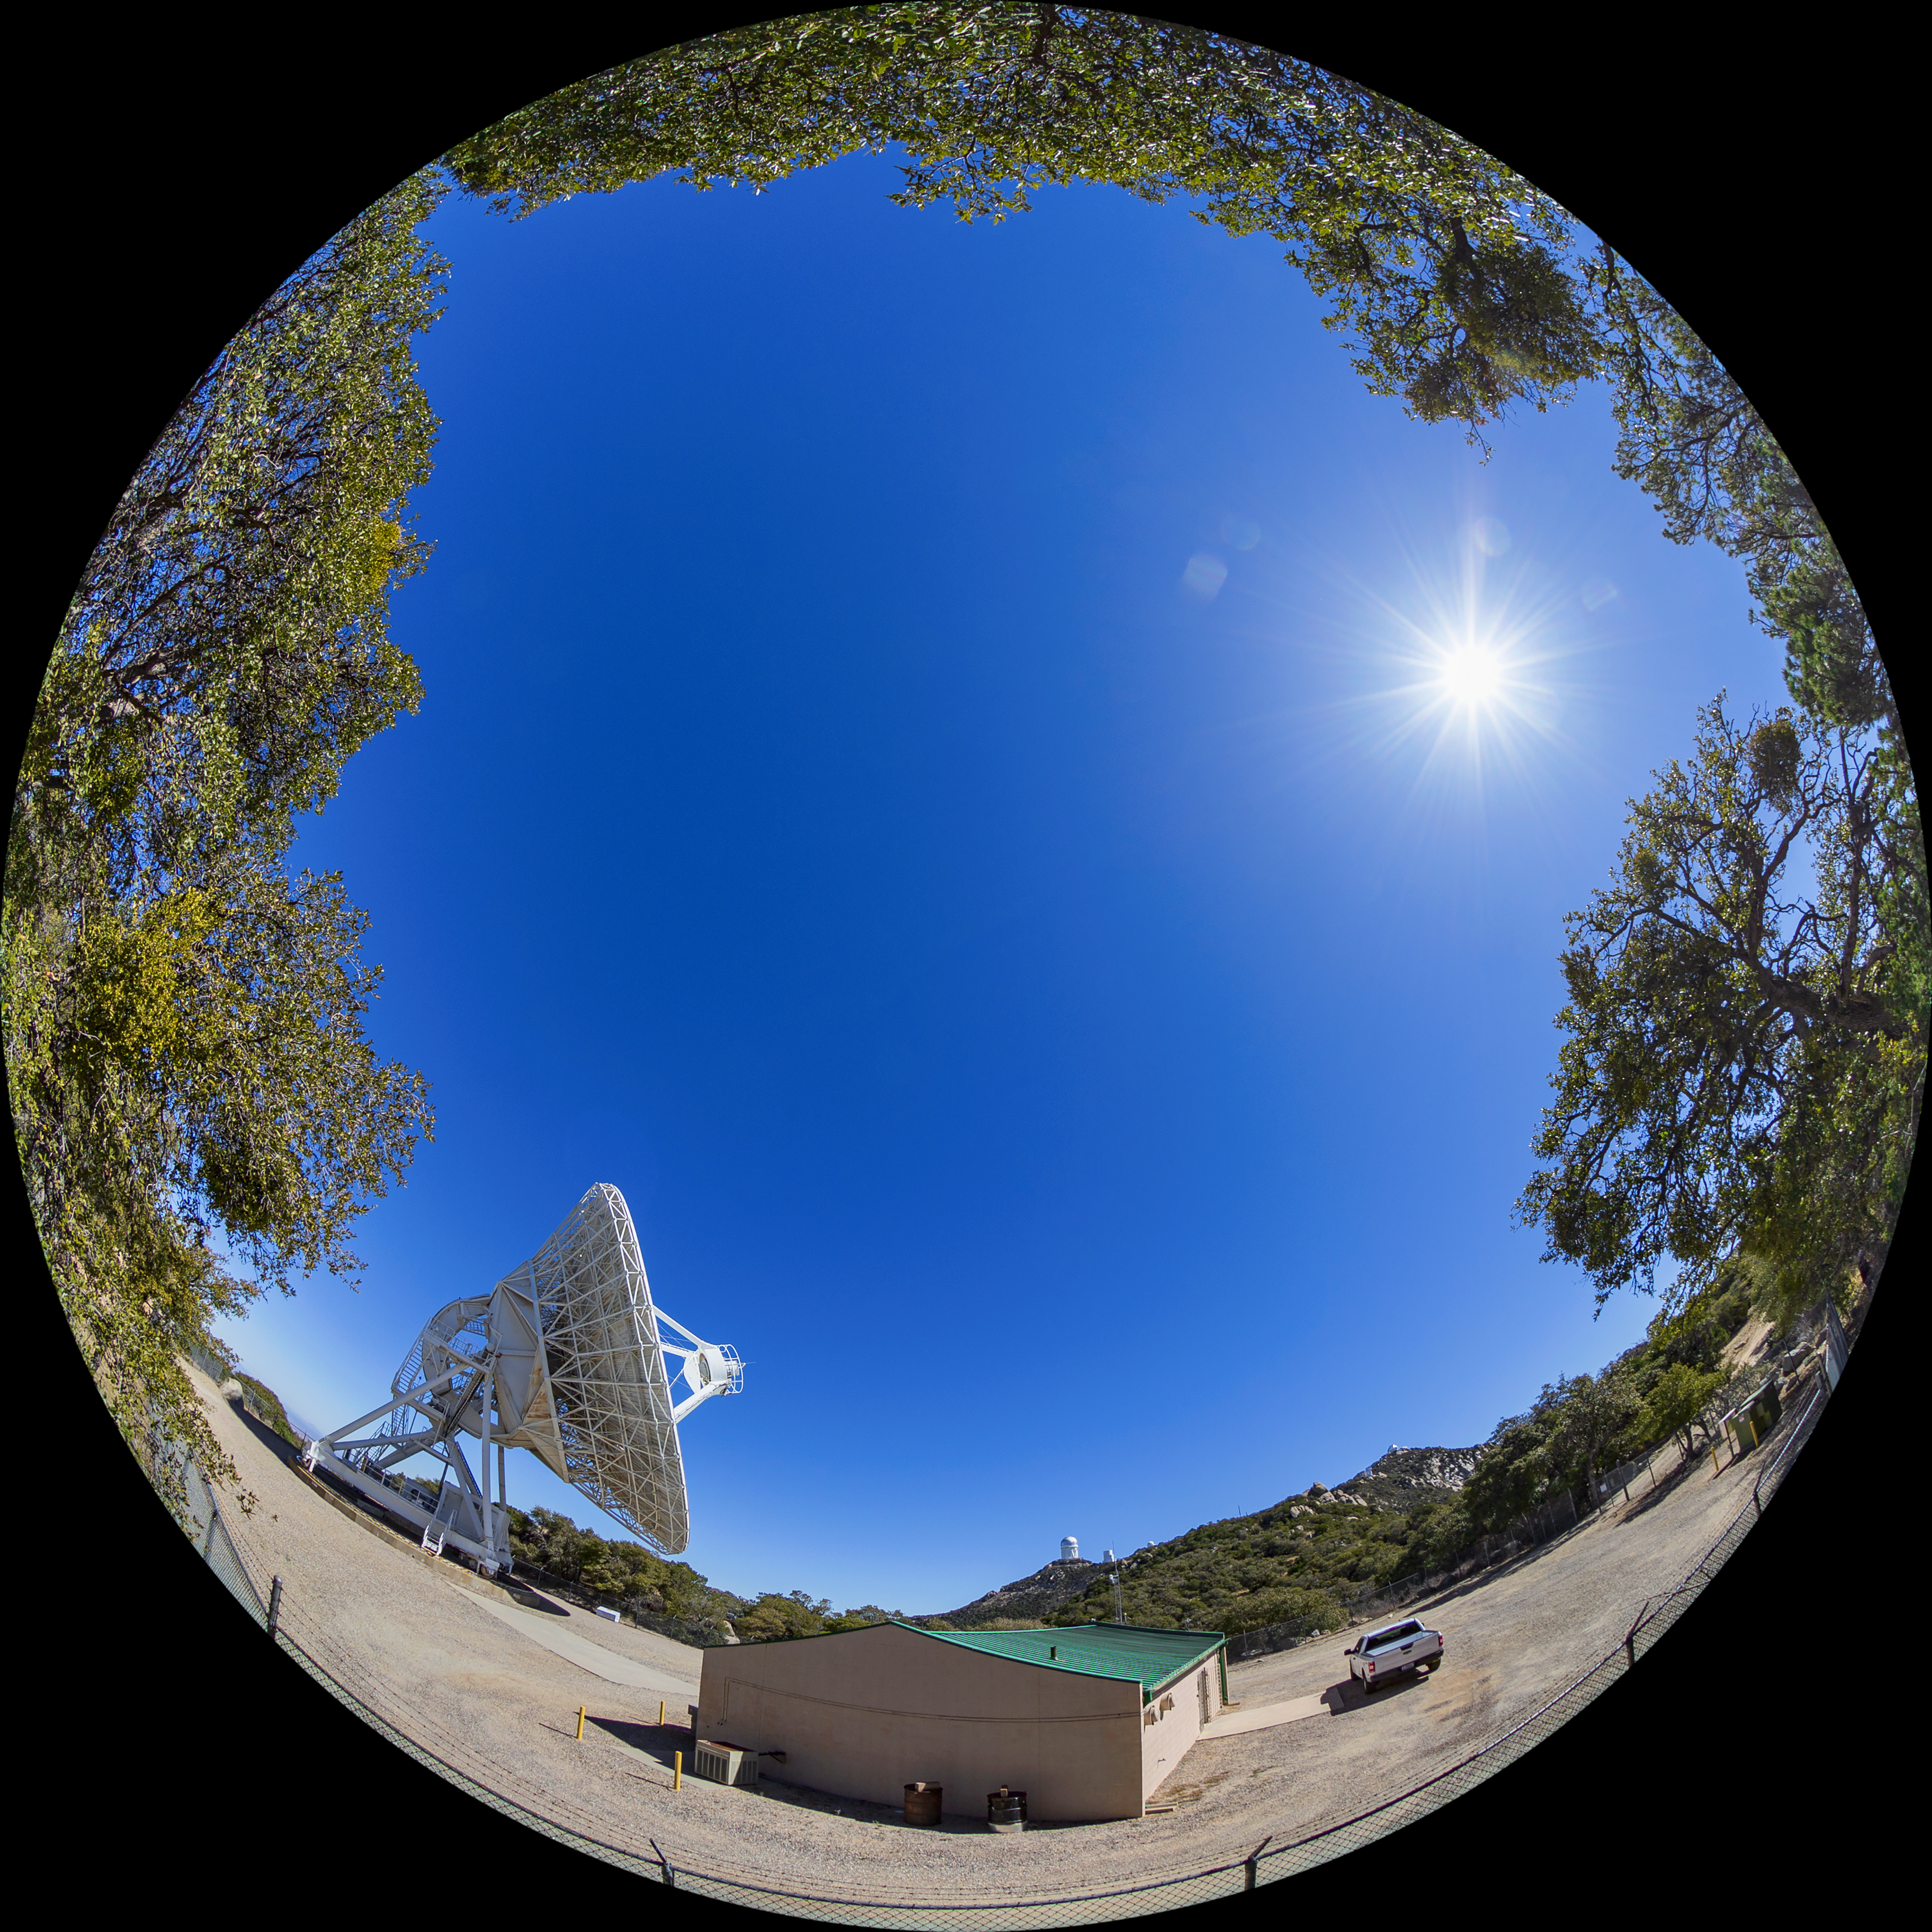

Very Long Baseline Array Dish Fulldome

A fulldome view of NRAO's Very Long Baseline Array (VLBA) Dish located at Kitt Peak National Observatory (KPNO), a Program of NSF NOIRLab. The array consists of 10 identical antennas, separated by distances from 200 kilometers to transcontinental 8600 kilometers (with the longest baseline between Maunakea, Hawai’i and St. Croix, Virgin Islands). The VLBA Dish is controlled remotely from the Science Operations Center in Socorro, New Mexico.

Credit: KPNO/NOIRLab/NSF/AURA/T. Matsopoulos